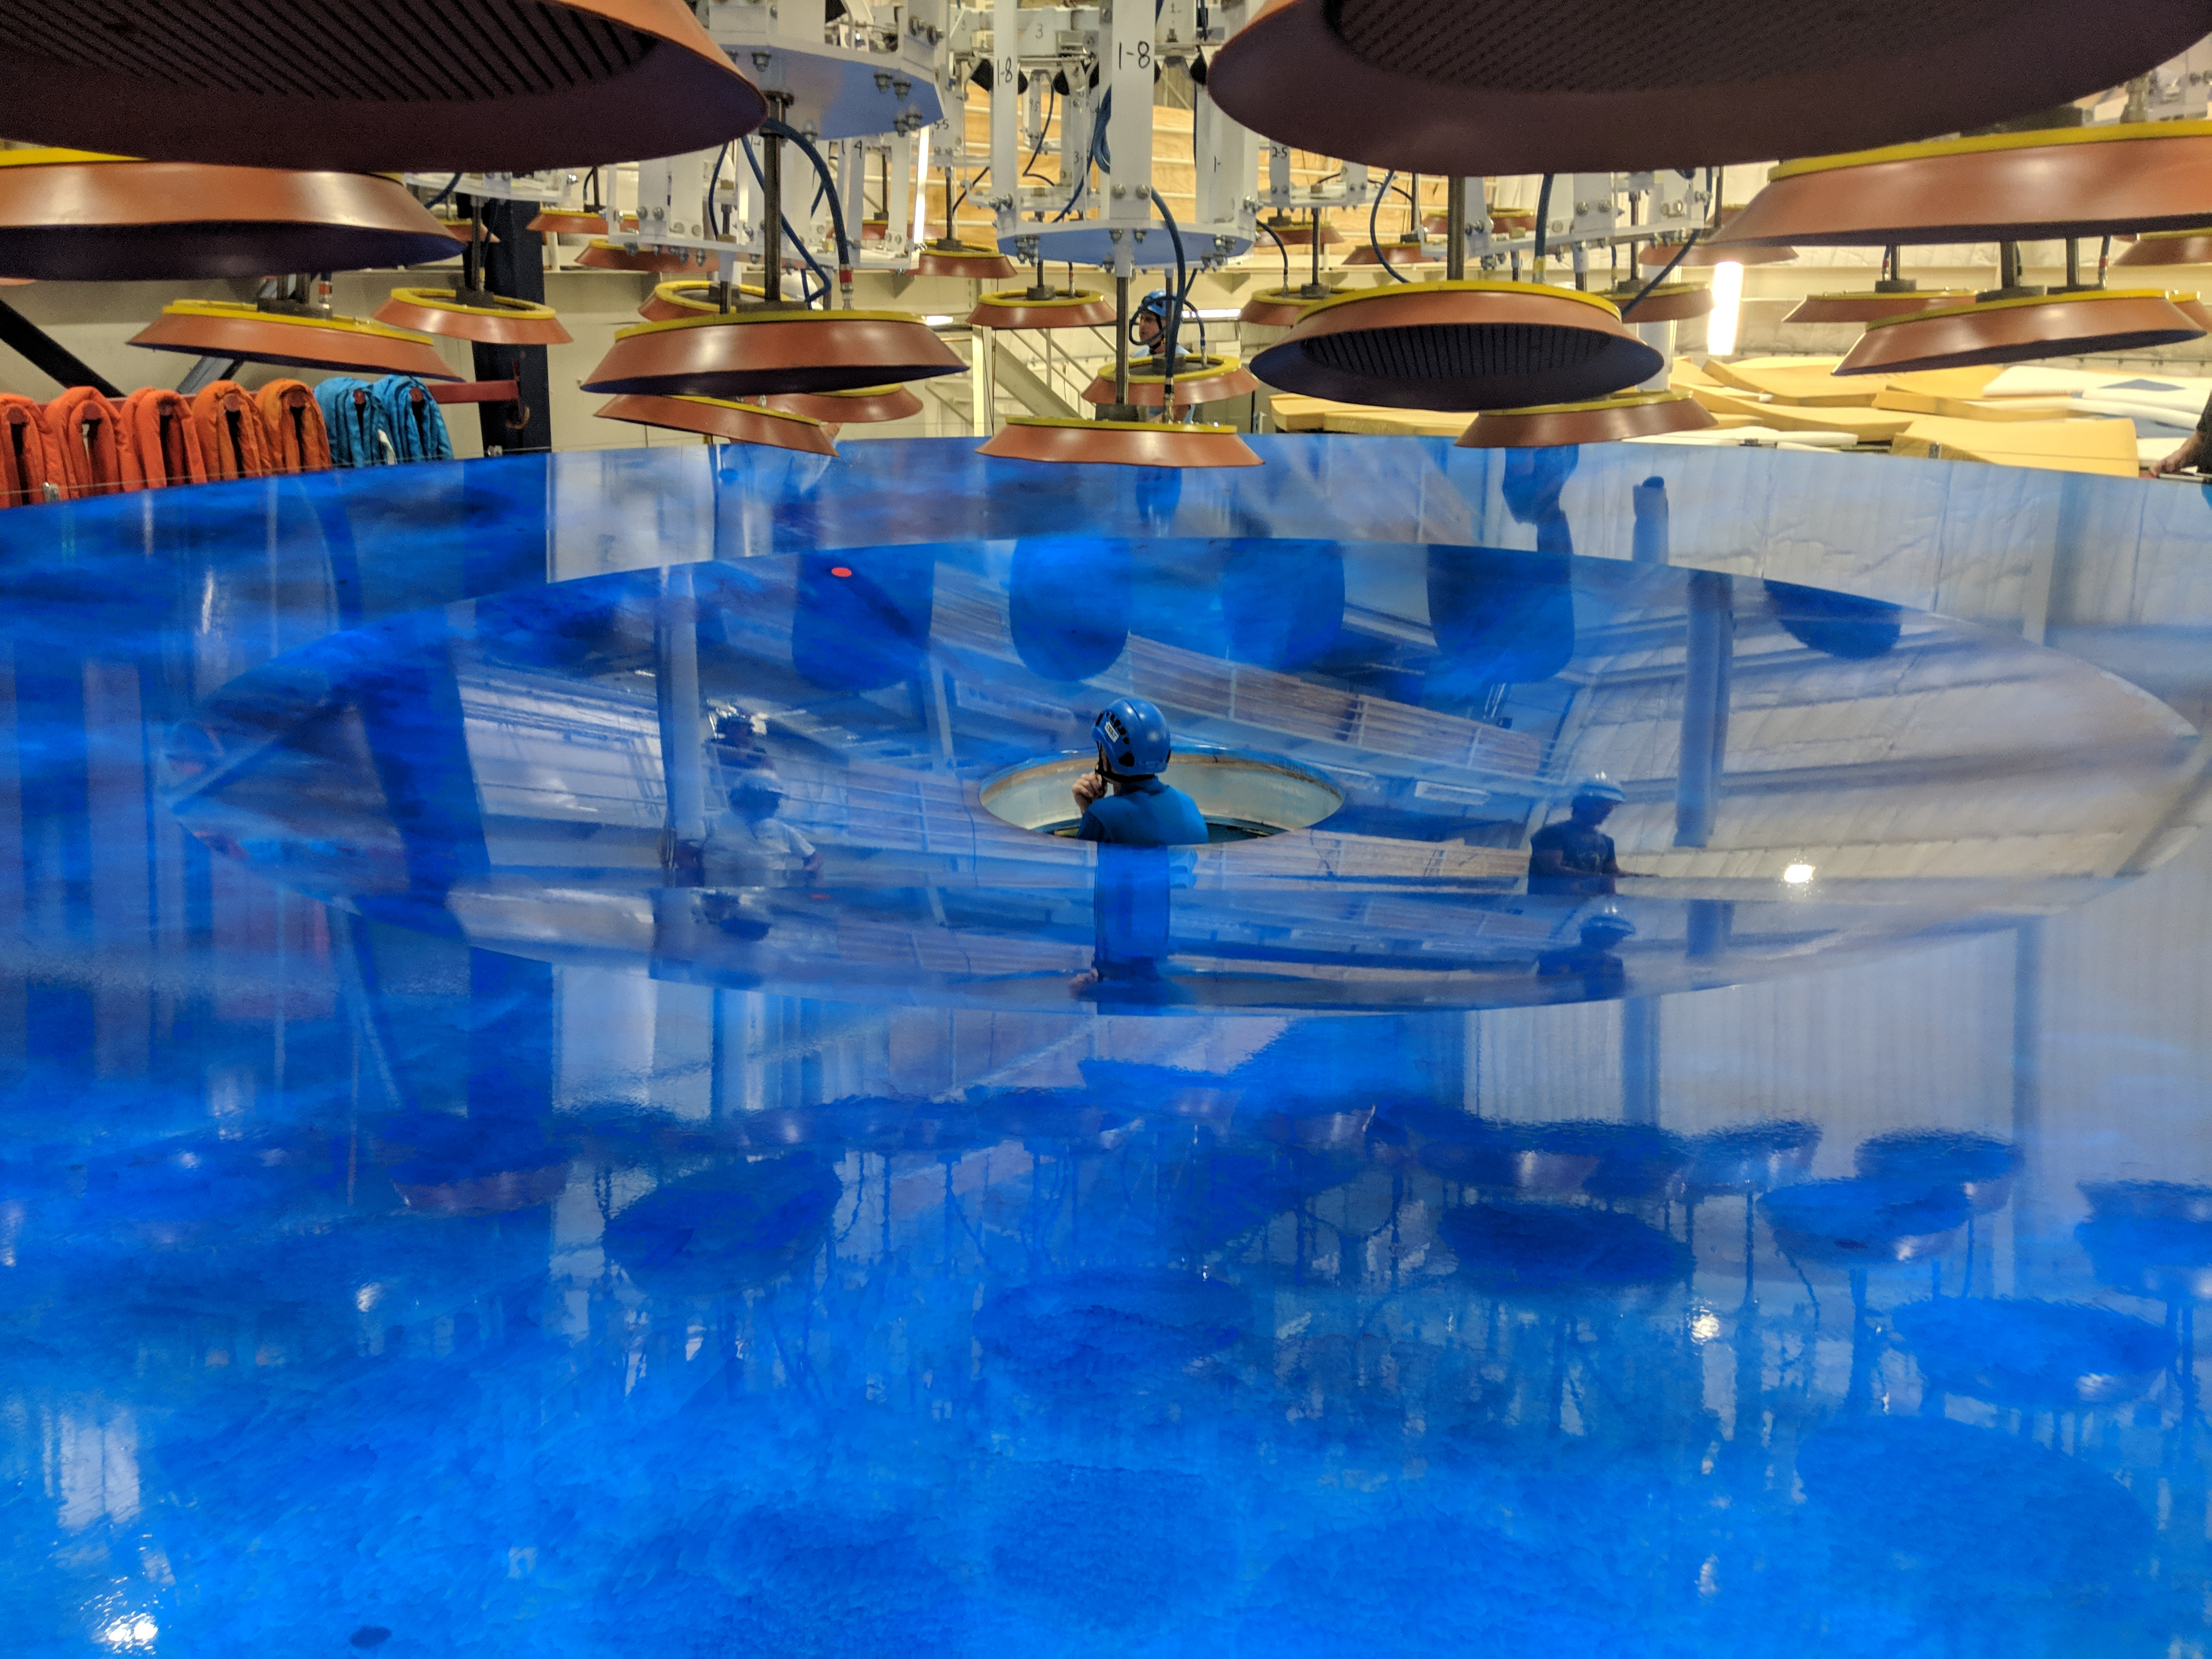

M1M3 Preparations for Shipping

The LSST Primary/Tertiary Mirror (M1M3) is being prepared for shipping, which includes a refresh of the mirror's blue Opticoat protective coating. The object above the mirror is the custom vacuum lift, which will be used to safely lift the mirror into its transport container.

Credit: Rubin Observatory/NSF/AURA